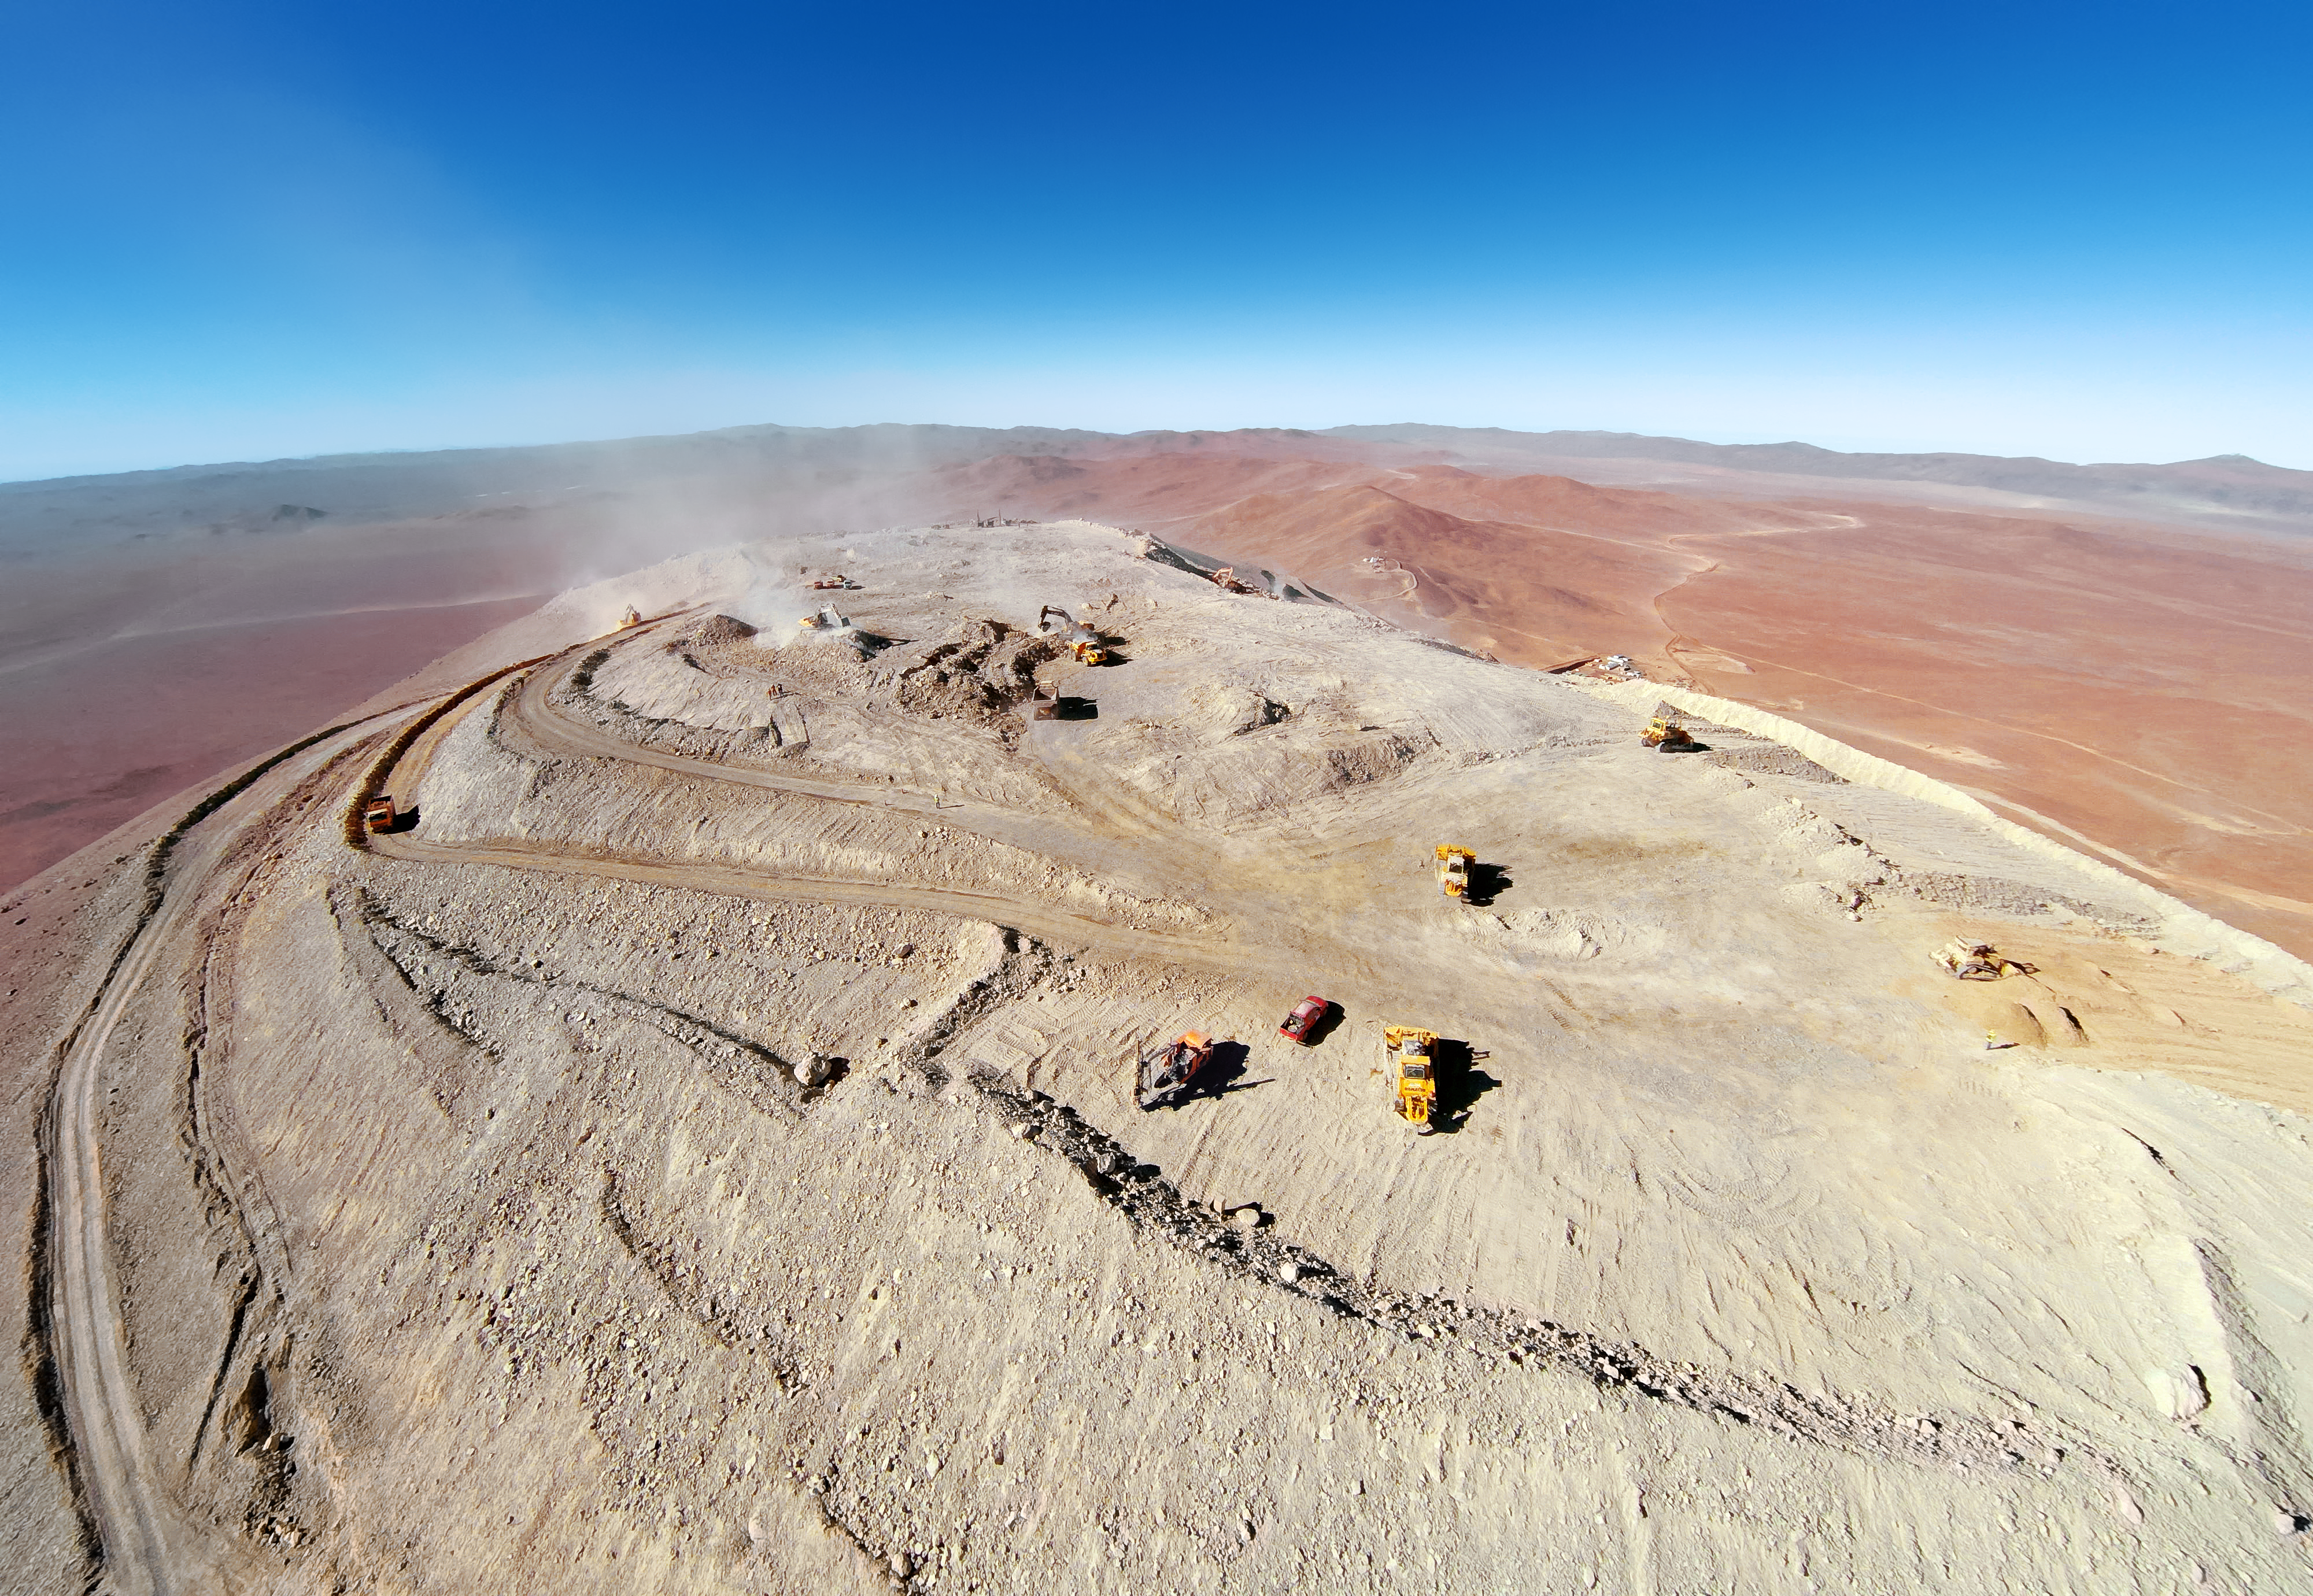

The peak of Cerro Armazones

This aerial shot of Cerro Armazones shows the peak of the mountain littered with heavy equipment vehicles and strewn with dust. Once flattened, the mountain will serve as the home of the ELT.

Credit: ESO/G.Hüdepohl (atacamaphoto.com)